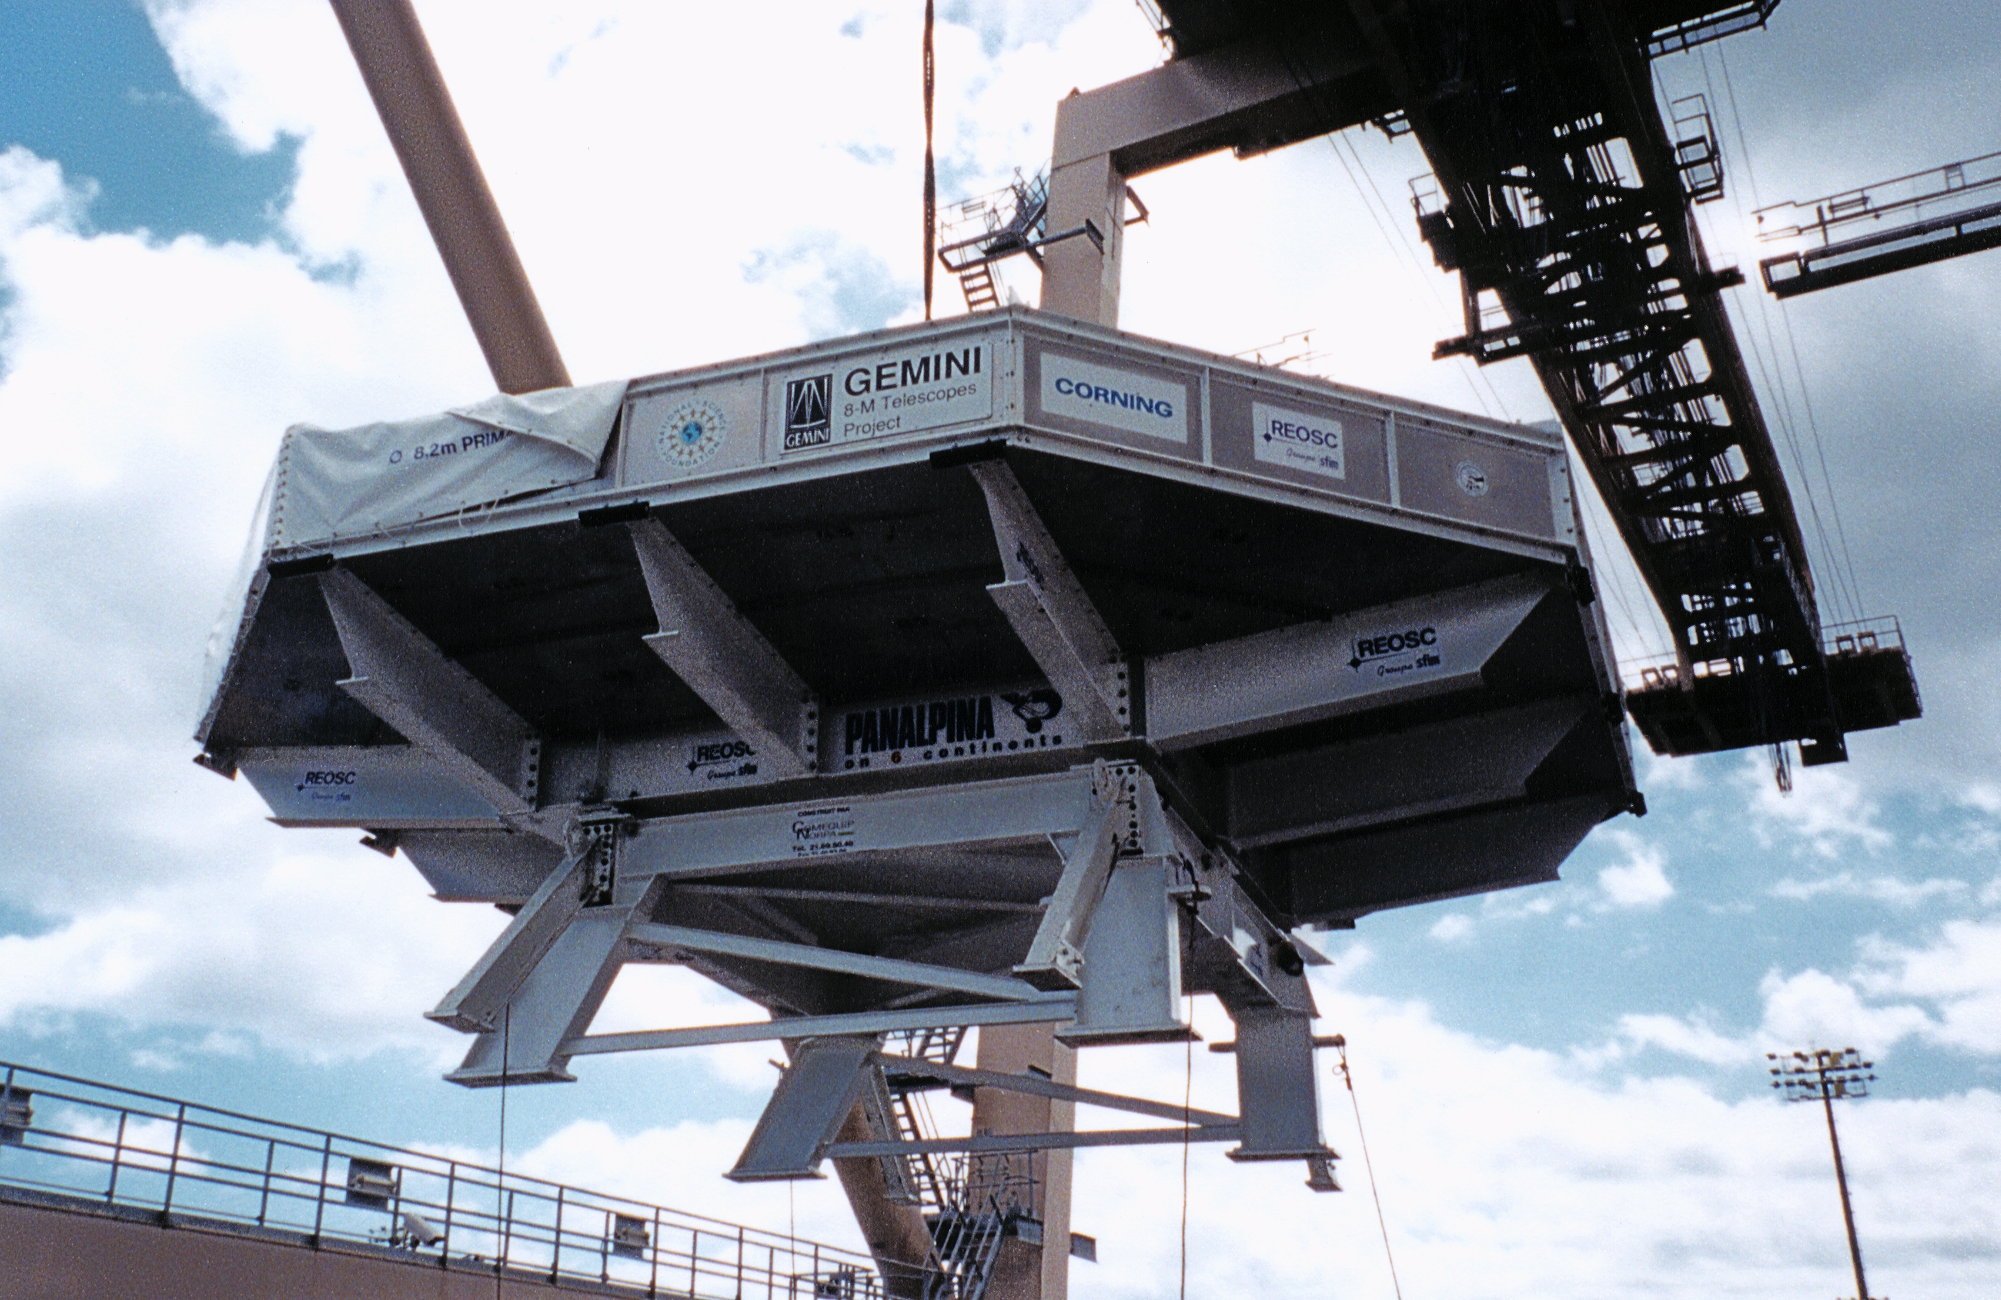

Gemini North, Hawaii

The first Gemini 8-meter primary mirror and its shipping container in Honolulu, being transferred from oceanic vessel R.J. Pfeiffer to InterIsland barge. March 16th, 1998.

Credit: NOIRLab/NSF/AURA/